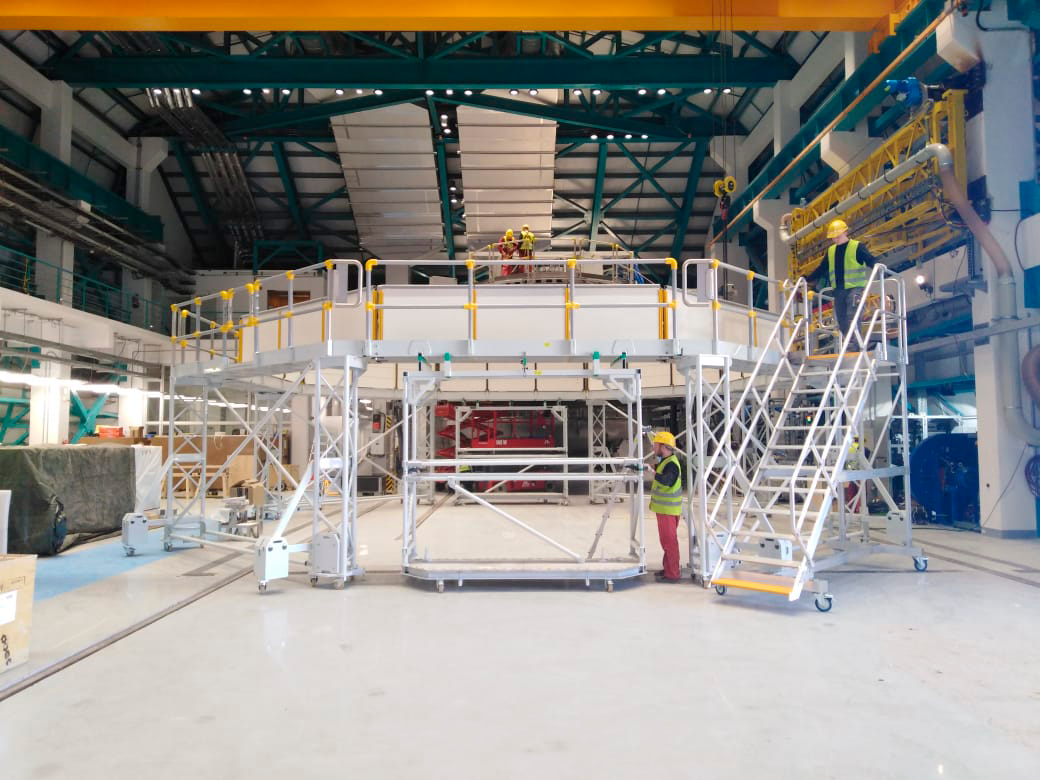

Coating Plant Assembly on Summit

A crew from Von Ardenne, the LSST Coating Chamber vendor, is currently onsite at the LSST summit facility building, performing work on the Coating Chamber, which arrived at the summit in November 2018. According to Tomislav Vucina, LSST Coatings Engineer, "The LSST Coating Chamber will be the largest, most modern, and most powerful mirror coating mechanism used by any telescope in the world." The Coating Chamber, which was constructed in Germany, is now beginning a six-month program of “assembly, integration, and commissioning,” which refers to installation of all components of the Coating Plant, and the testing necessary to ensure that everything works the way it’s supposed to. After final acceptance, and after both LSST mirrors arrive, the Coating Plant will be used to coat the Primary/Tertiary Mirror (M1M3) with aluminum, and the Secondary Mirror (M2) with silver.

Credit: Rubin Observatory/NSF/AURA